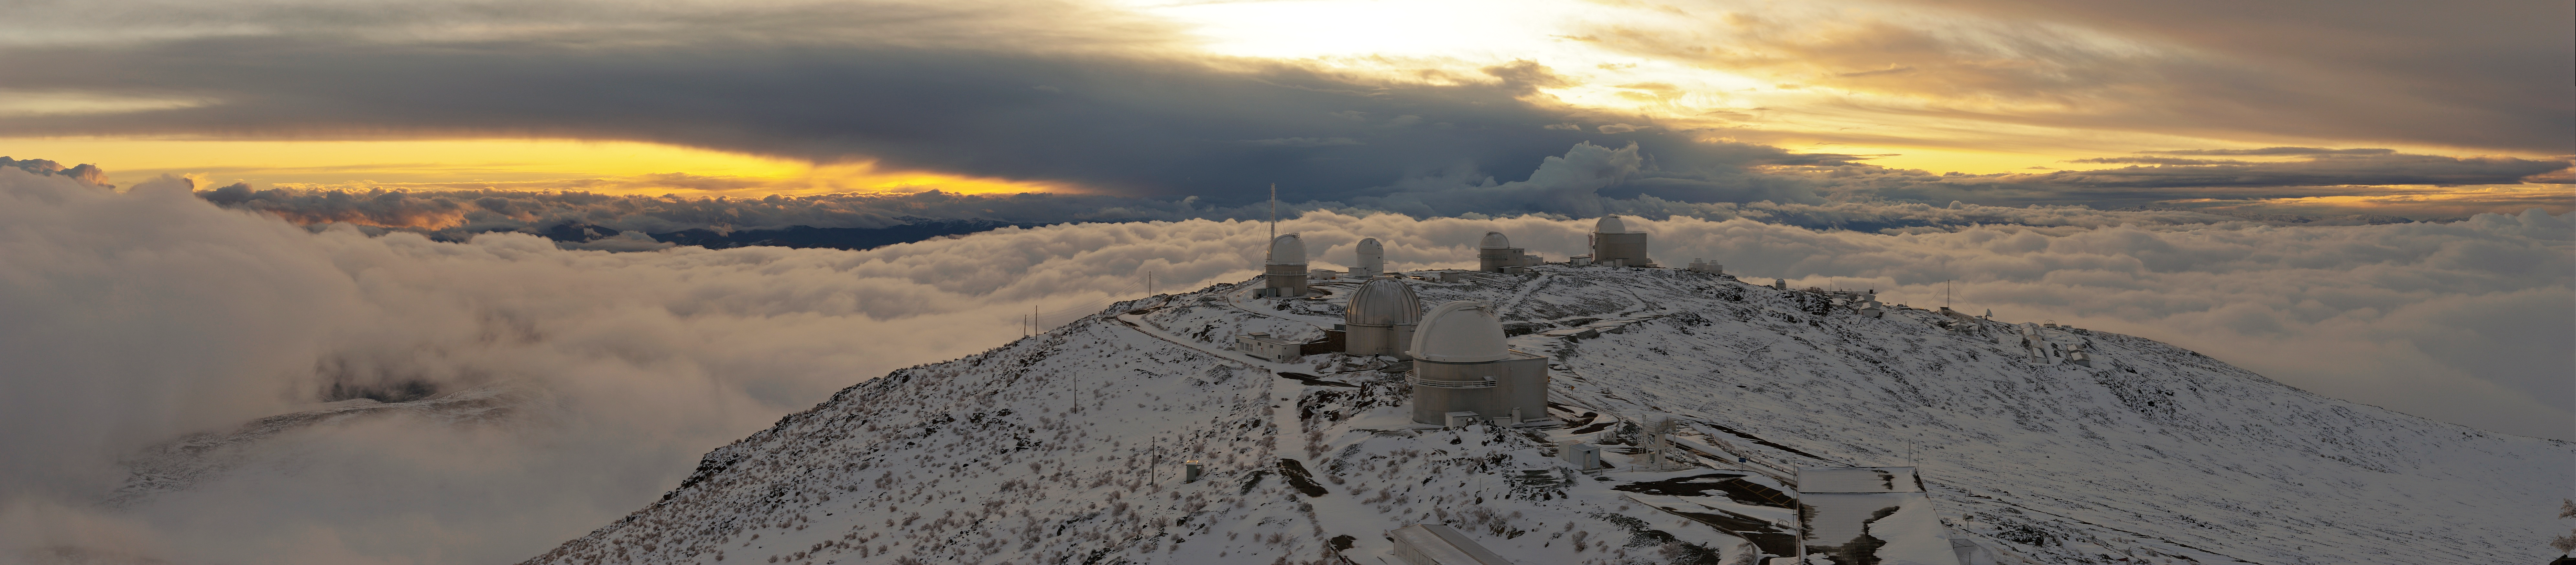

La Silla after a snow storm

The stunning sight of La Silla Observatory after a snow storm. High up in the Atacama desert, above the clouds, you can see the clouds sprawl around this site of astronomical observation.

Credit: ESO/M. Tewes